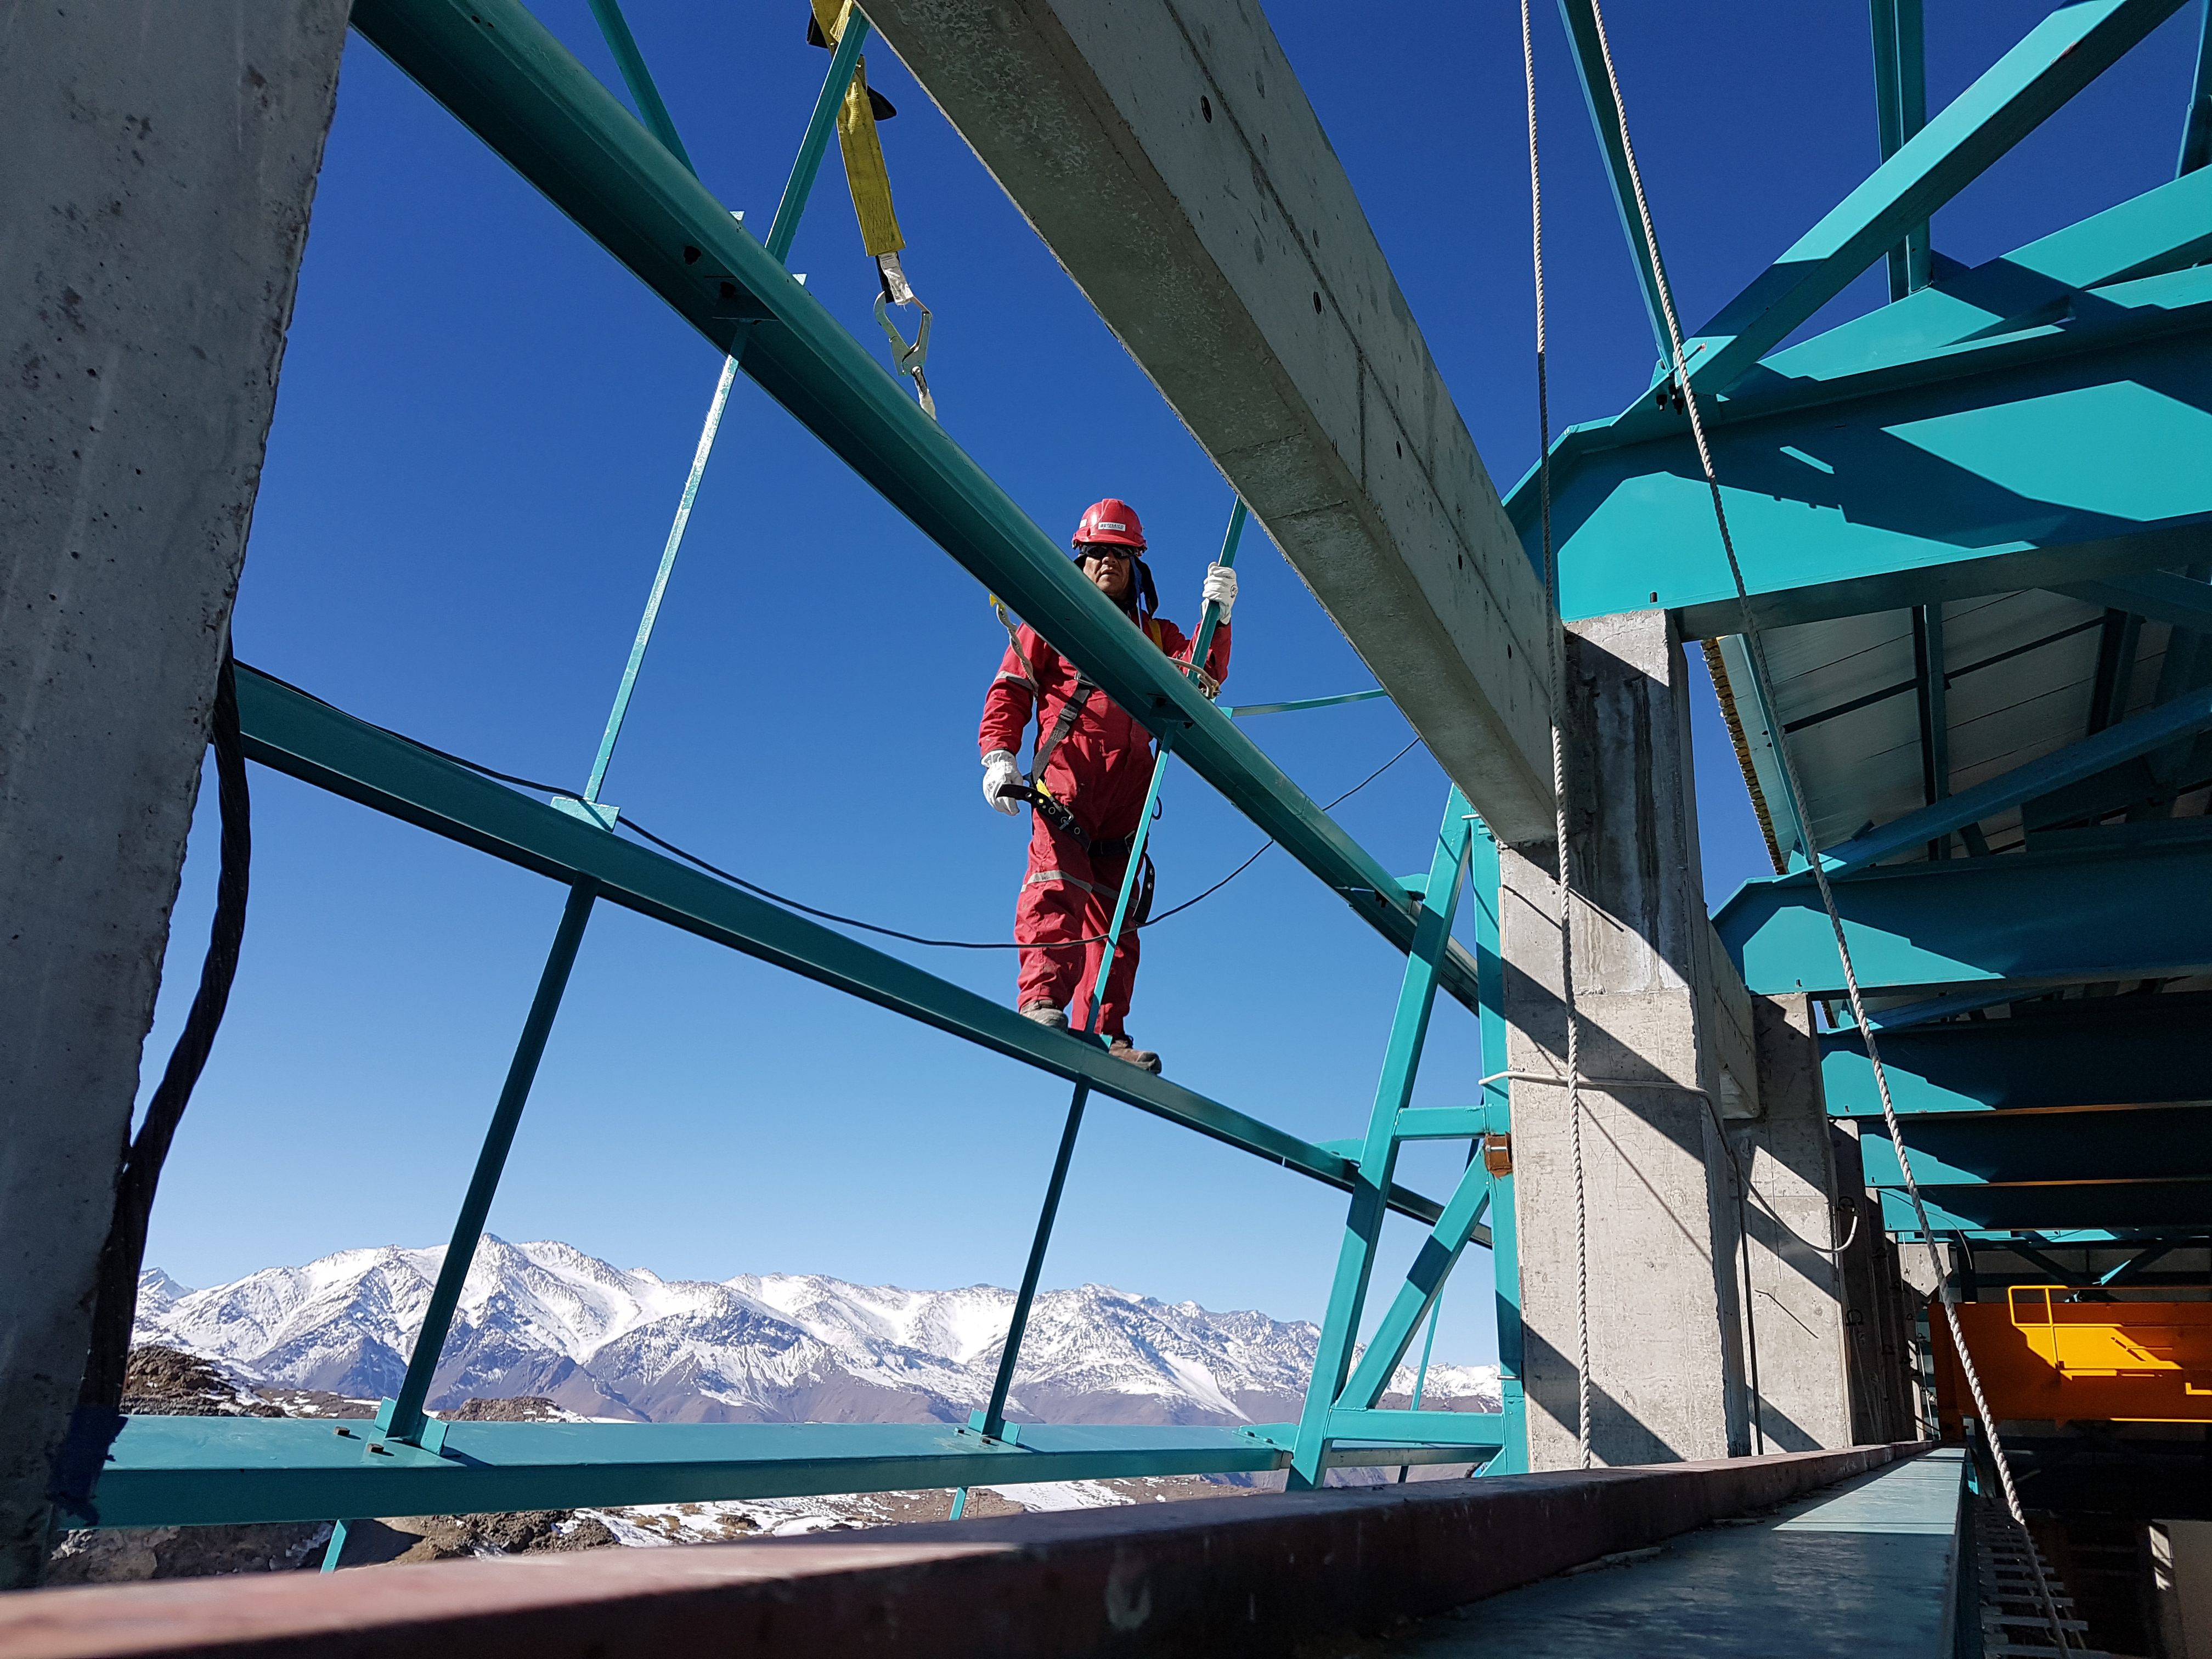

Summit Construction Update 06132017

Besalco employee in full safety gear while working at height.

Credit: Rubin Observatory/ NSF/ AURA